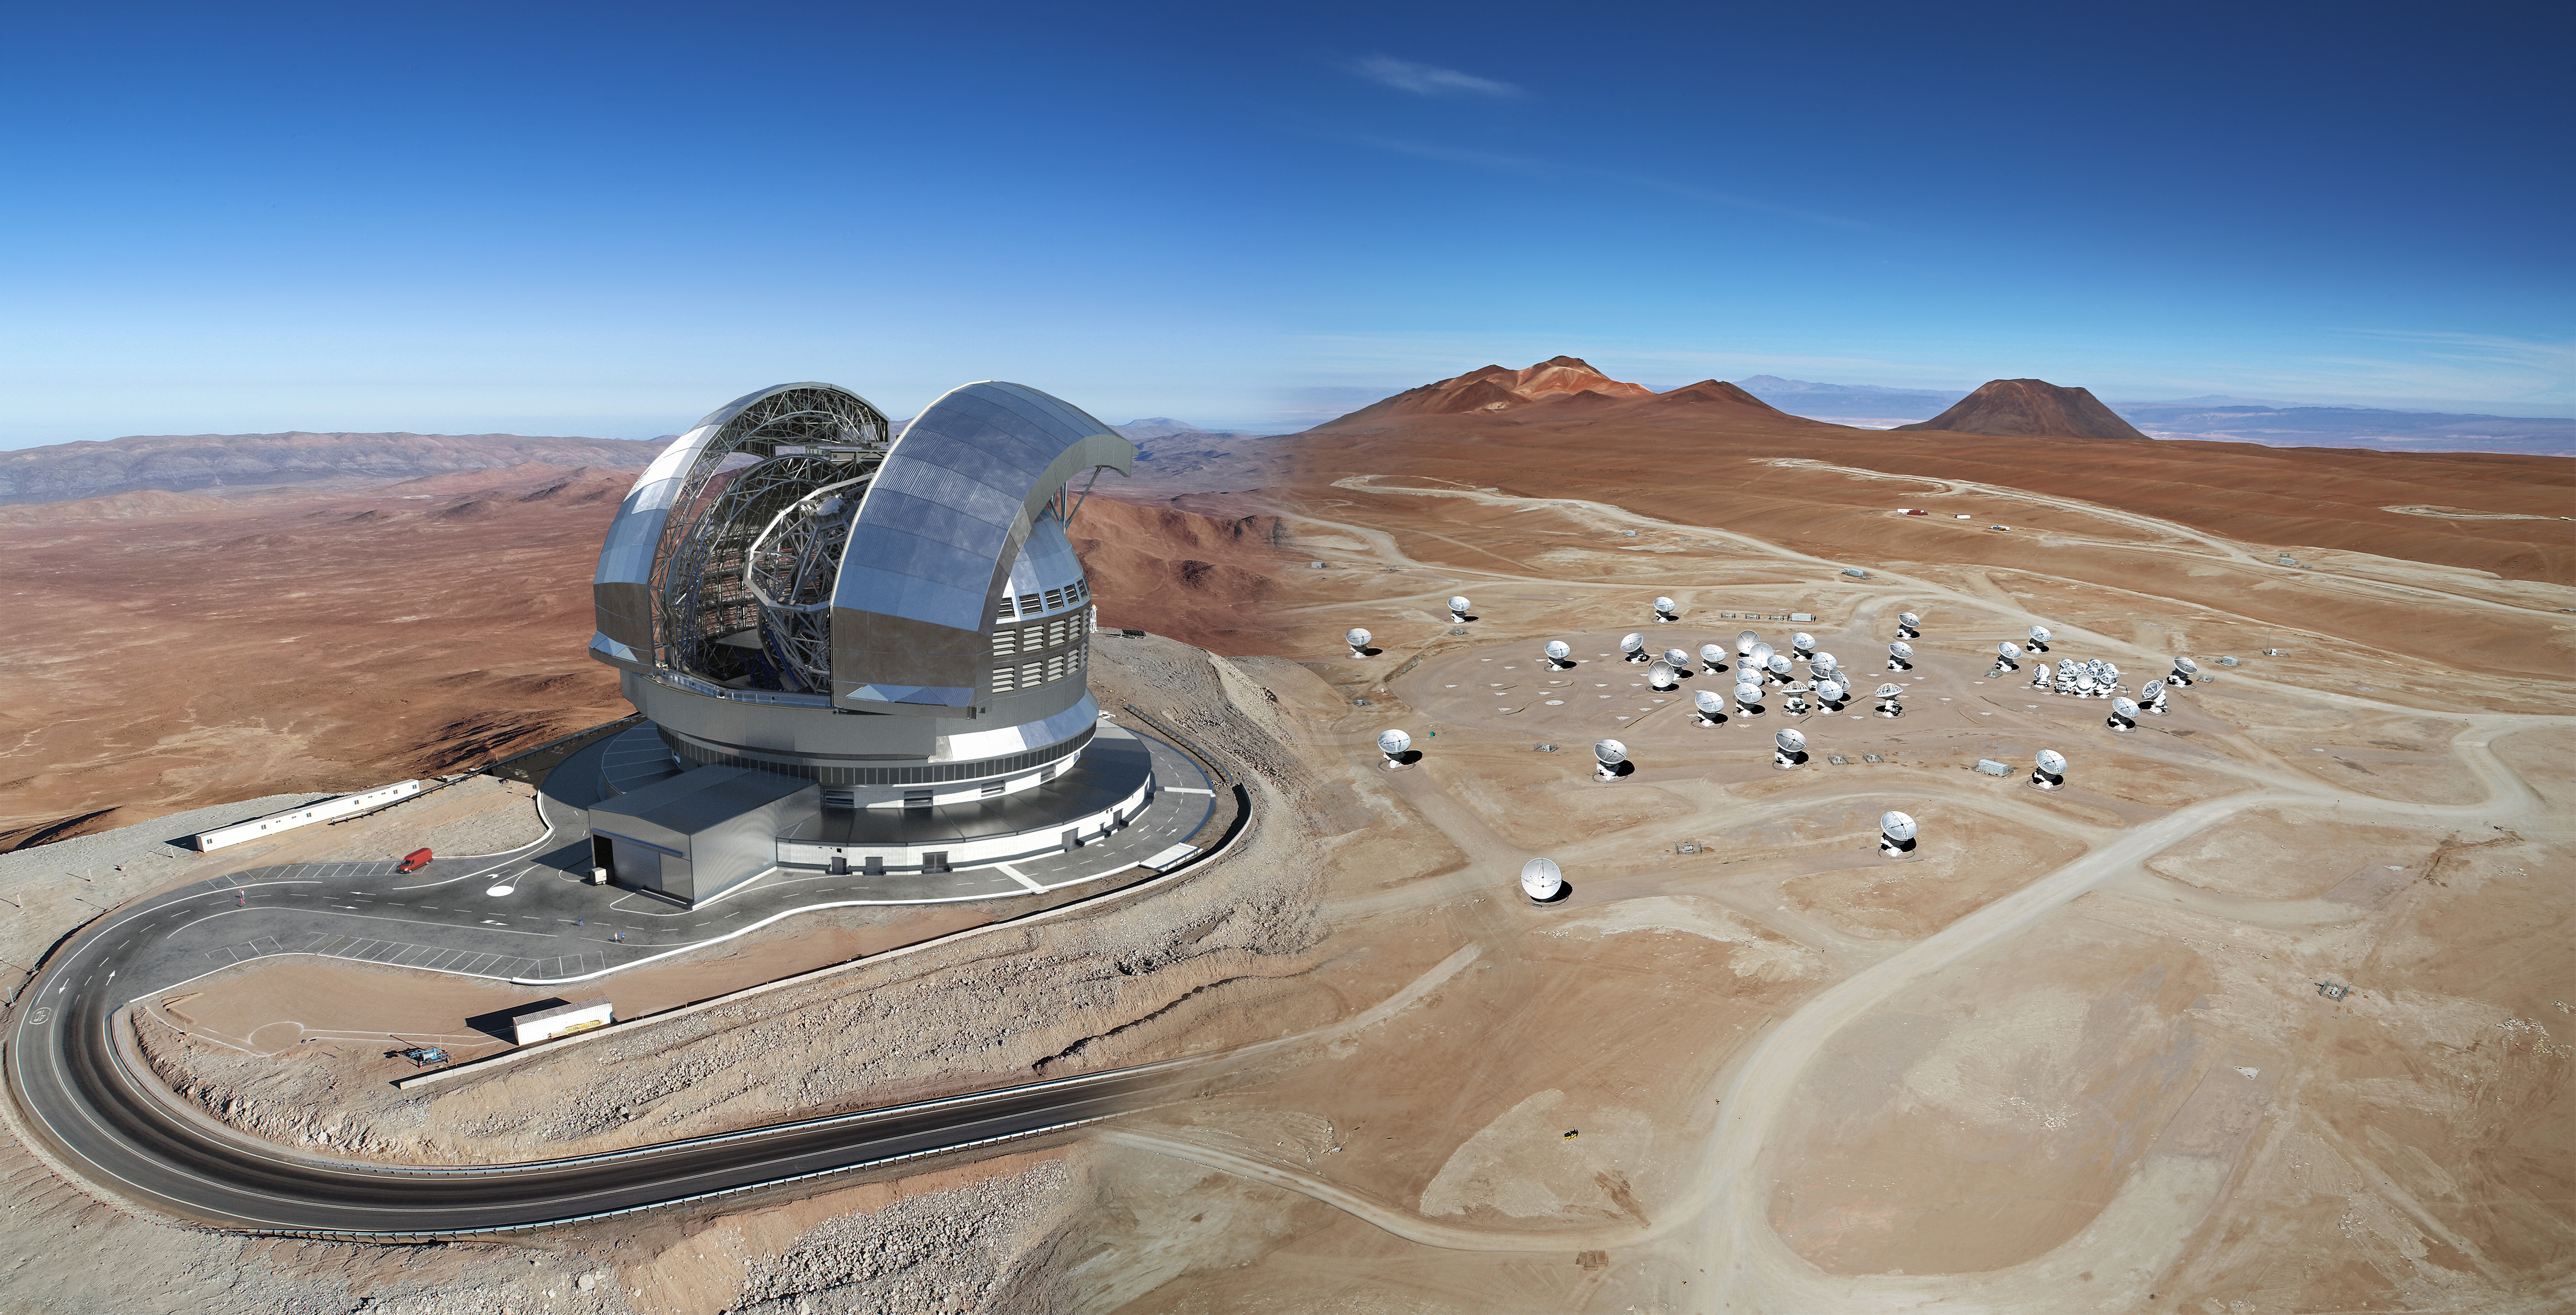

Impresión artística del Extremely Large Telescope de ESO y las antenas del Observatorio ALMA.

Impresión artística del Extremely Large Telescope de ESO y las antenas del Observatorio ALMA.

Credit: ELT: ESO / Imagen ALMA: Clem & Adri Bacri-Normier (wingsforscience.com) / Montaje: David Fernández - ALMA (ESO/NAOJ/NRAO).